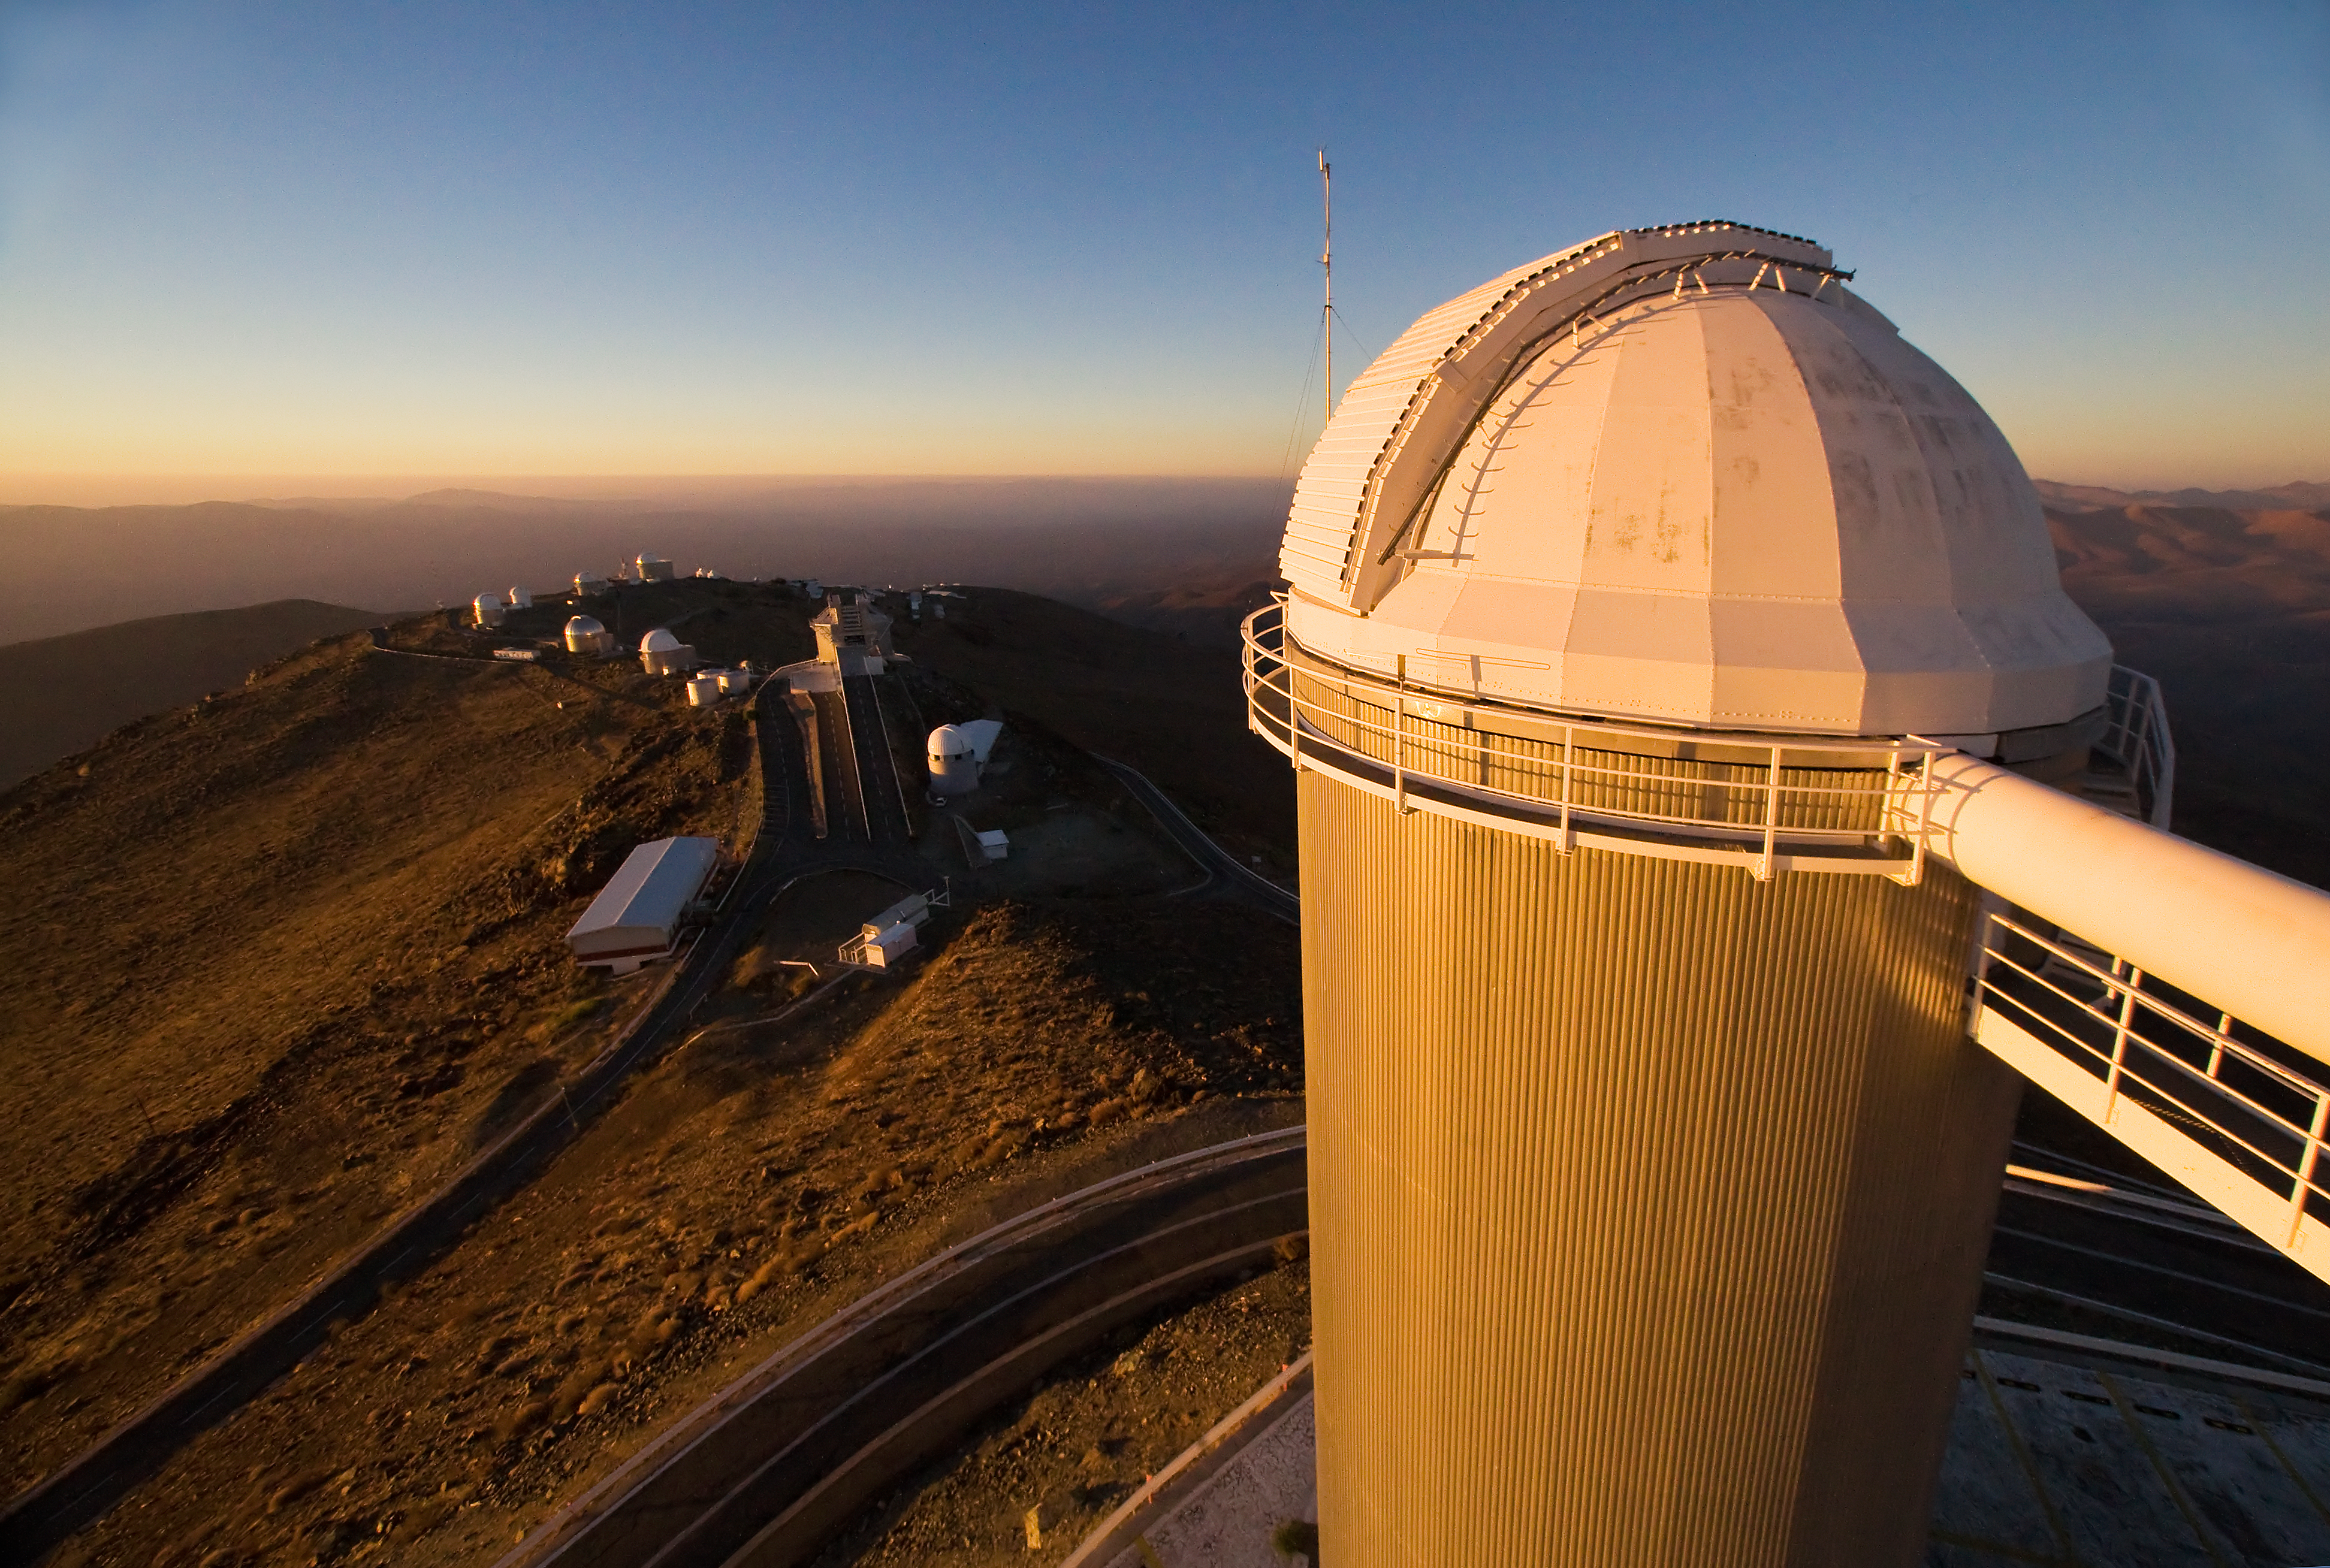

The CAT at La Silla

The 1.4-metre Coudé Auxiliary Telescope (CAT) attached to the ESO 3.6-metre telescope at ESO's La Silla observatory. La Silla, in the southern part of the Atacama desert of Chile was ESO's first observation site. The site is set 2400 metres above sea level, providing excellent observing conditions. ESO operates the ESO 3.6-metre telescope and the 3.58-metre New Technology Telescope (NTT) at La Silla. This site also hosts many national telescopes, including the Swiss 1.2-metre Leonhard Euler Telescope and the Danish 1.54-metre telescope.

Credit: Iztok Boncina/ESO